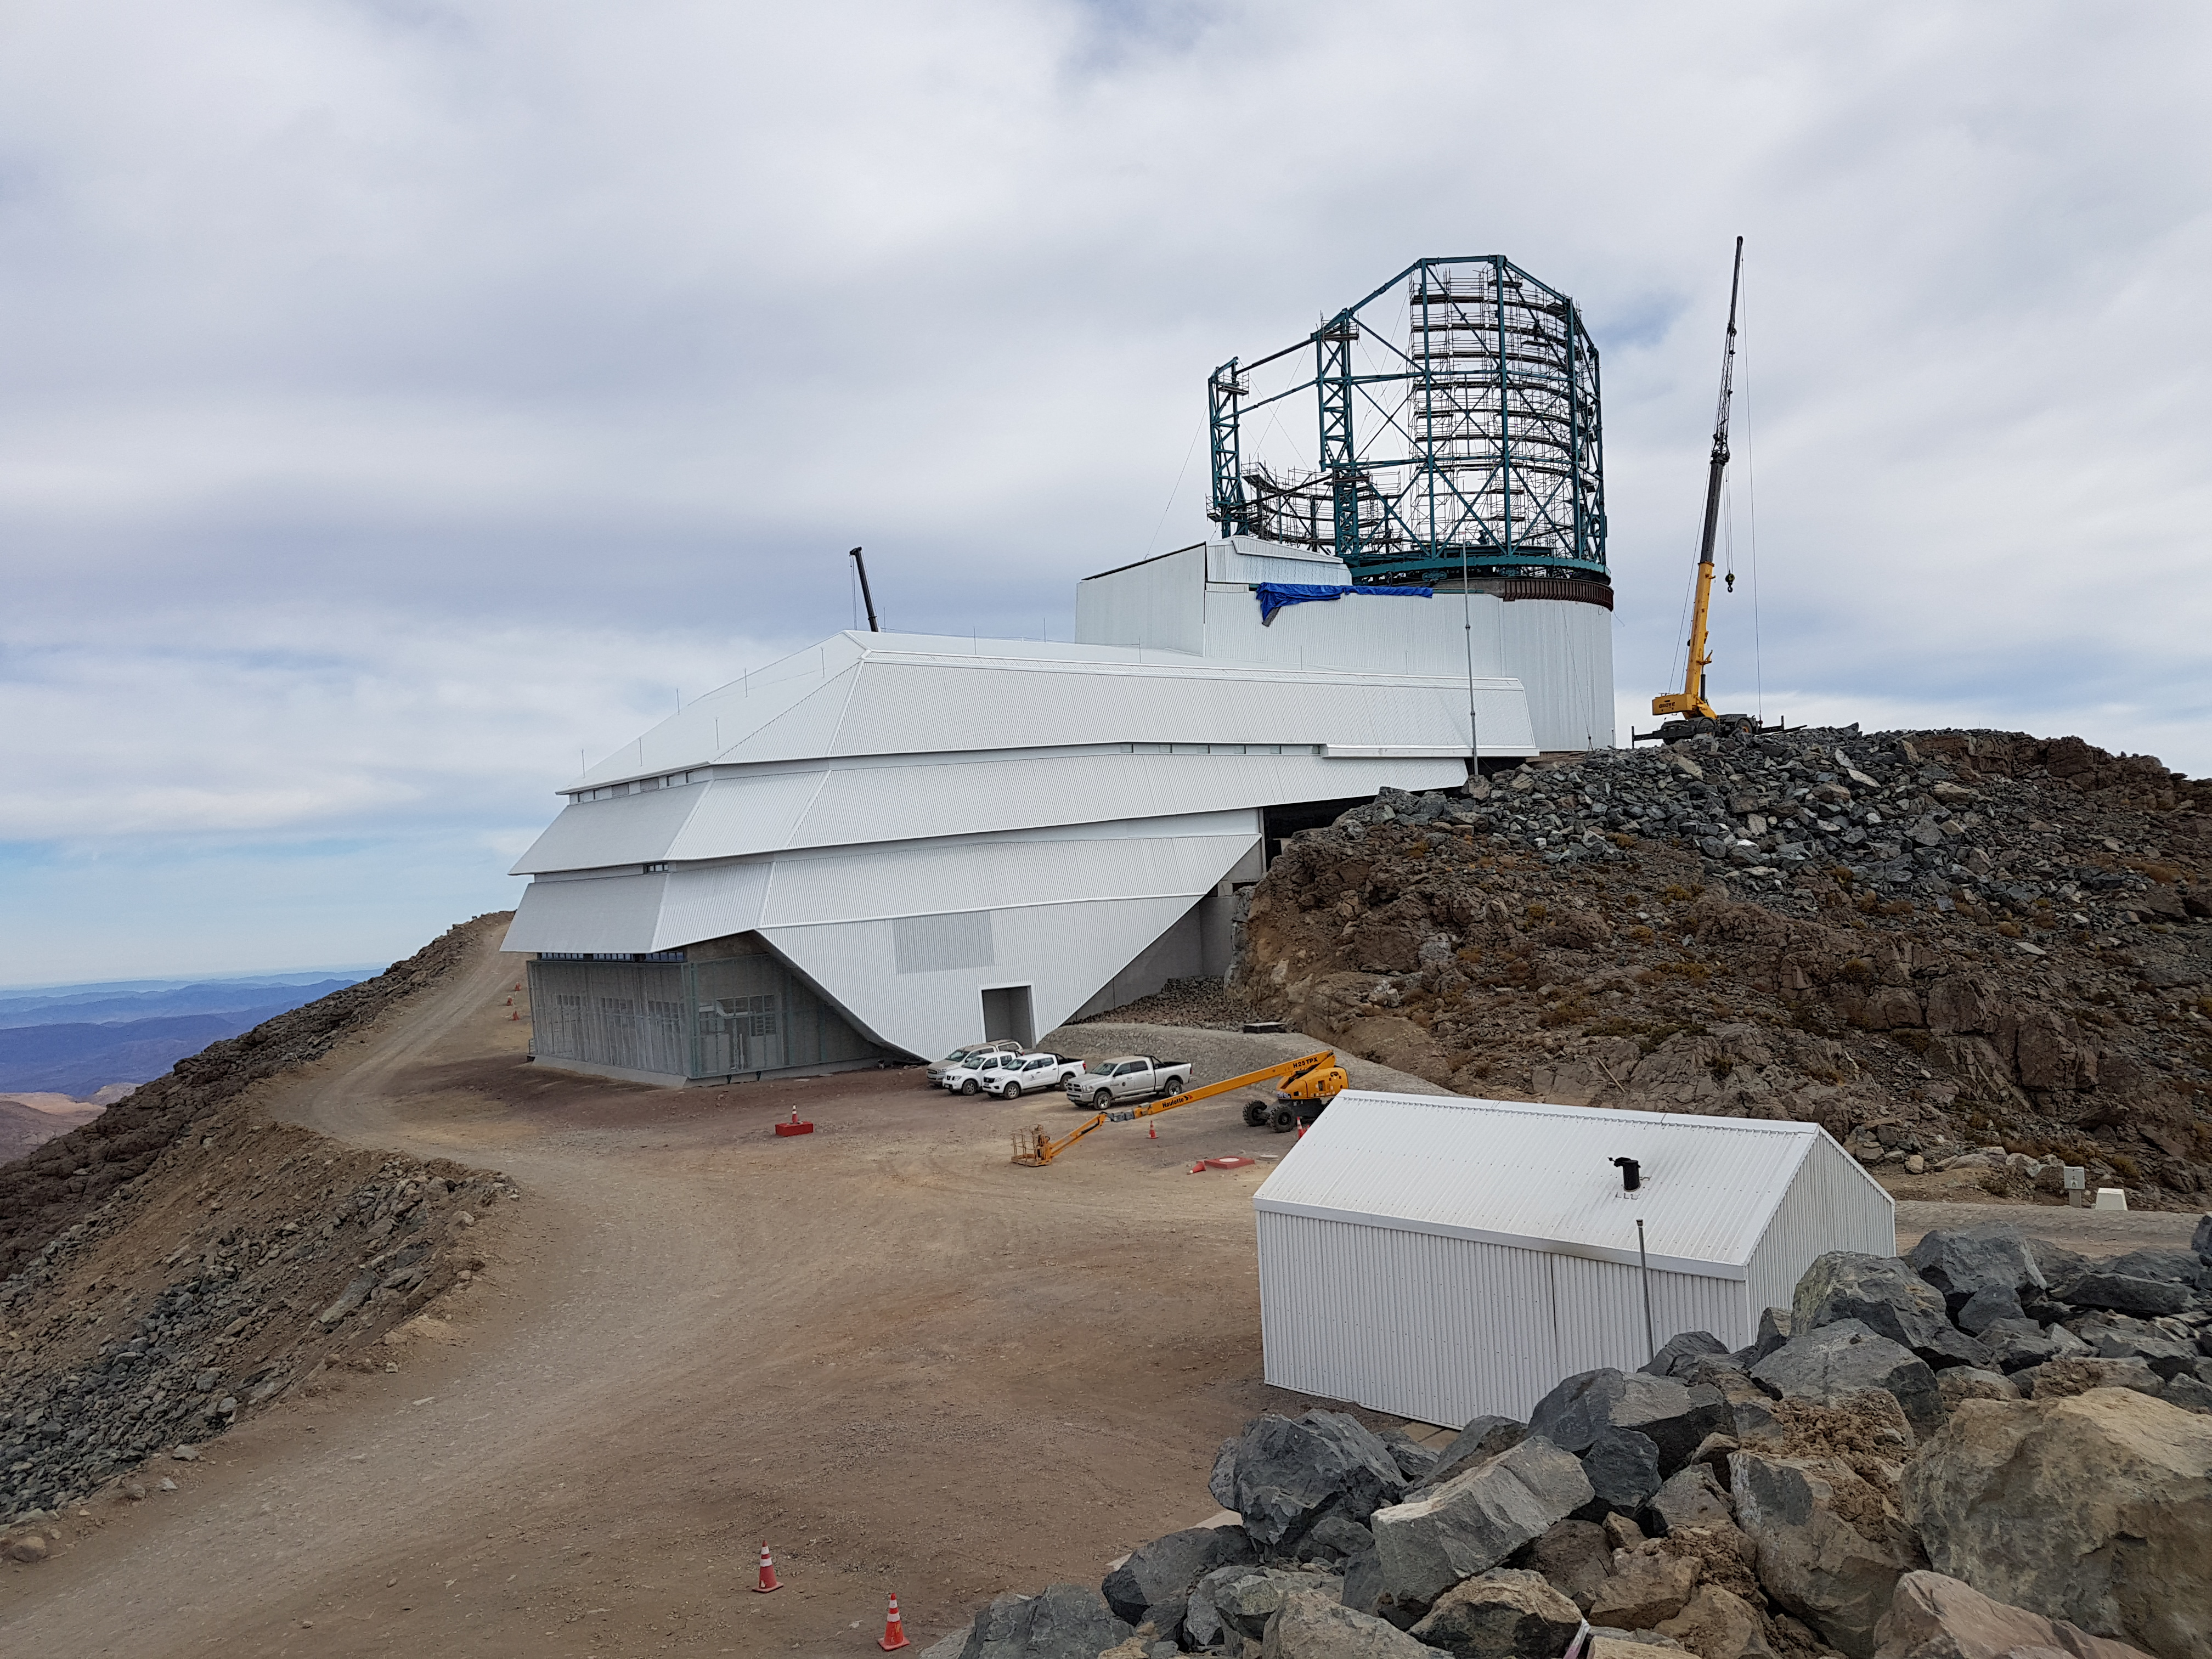

Weeky Construction Photos

Work progresses on the installation of the Summit Facility Dome.

Credit: Rubin Observatory/NSF/AURA